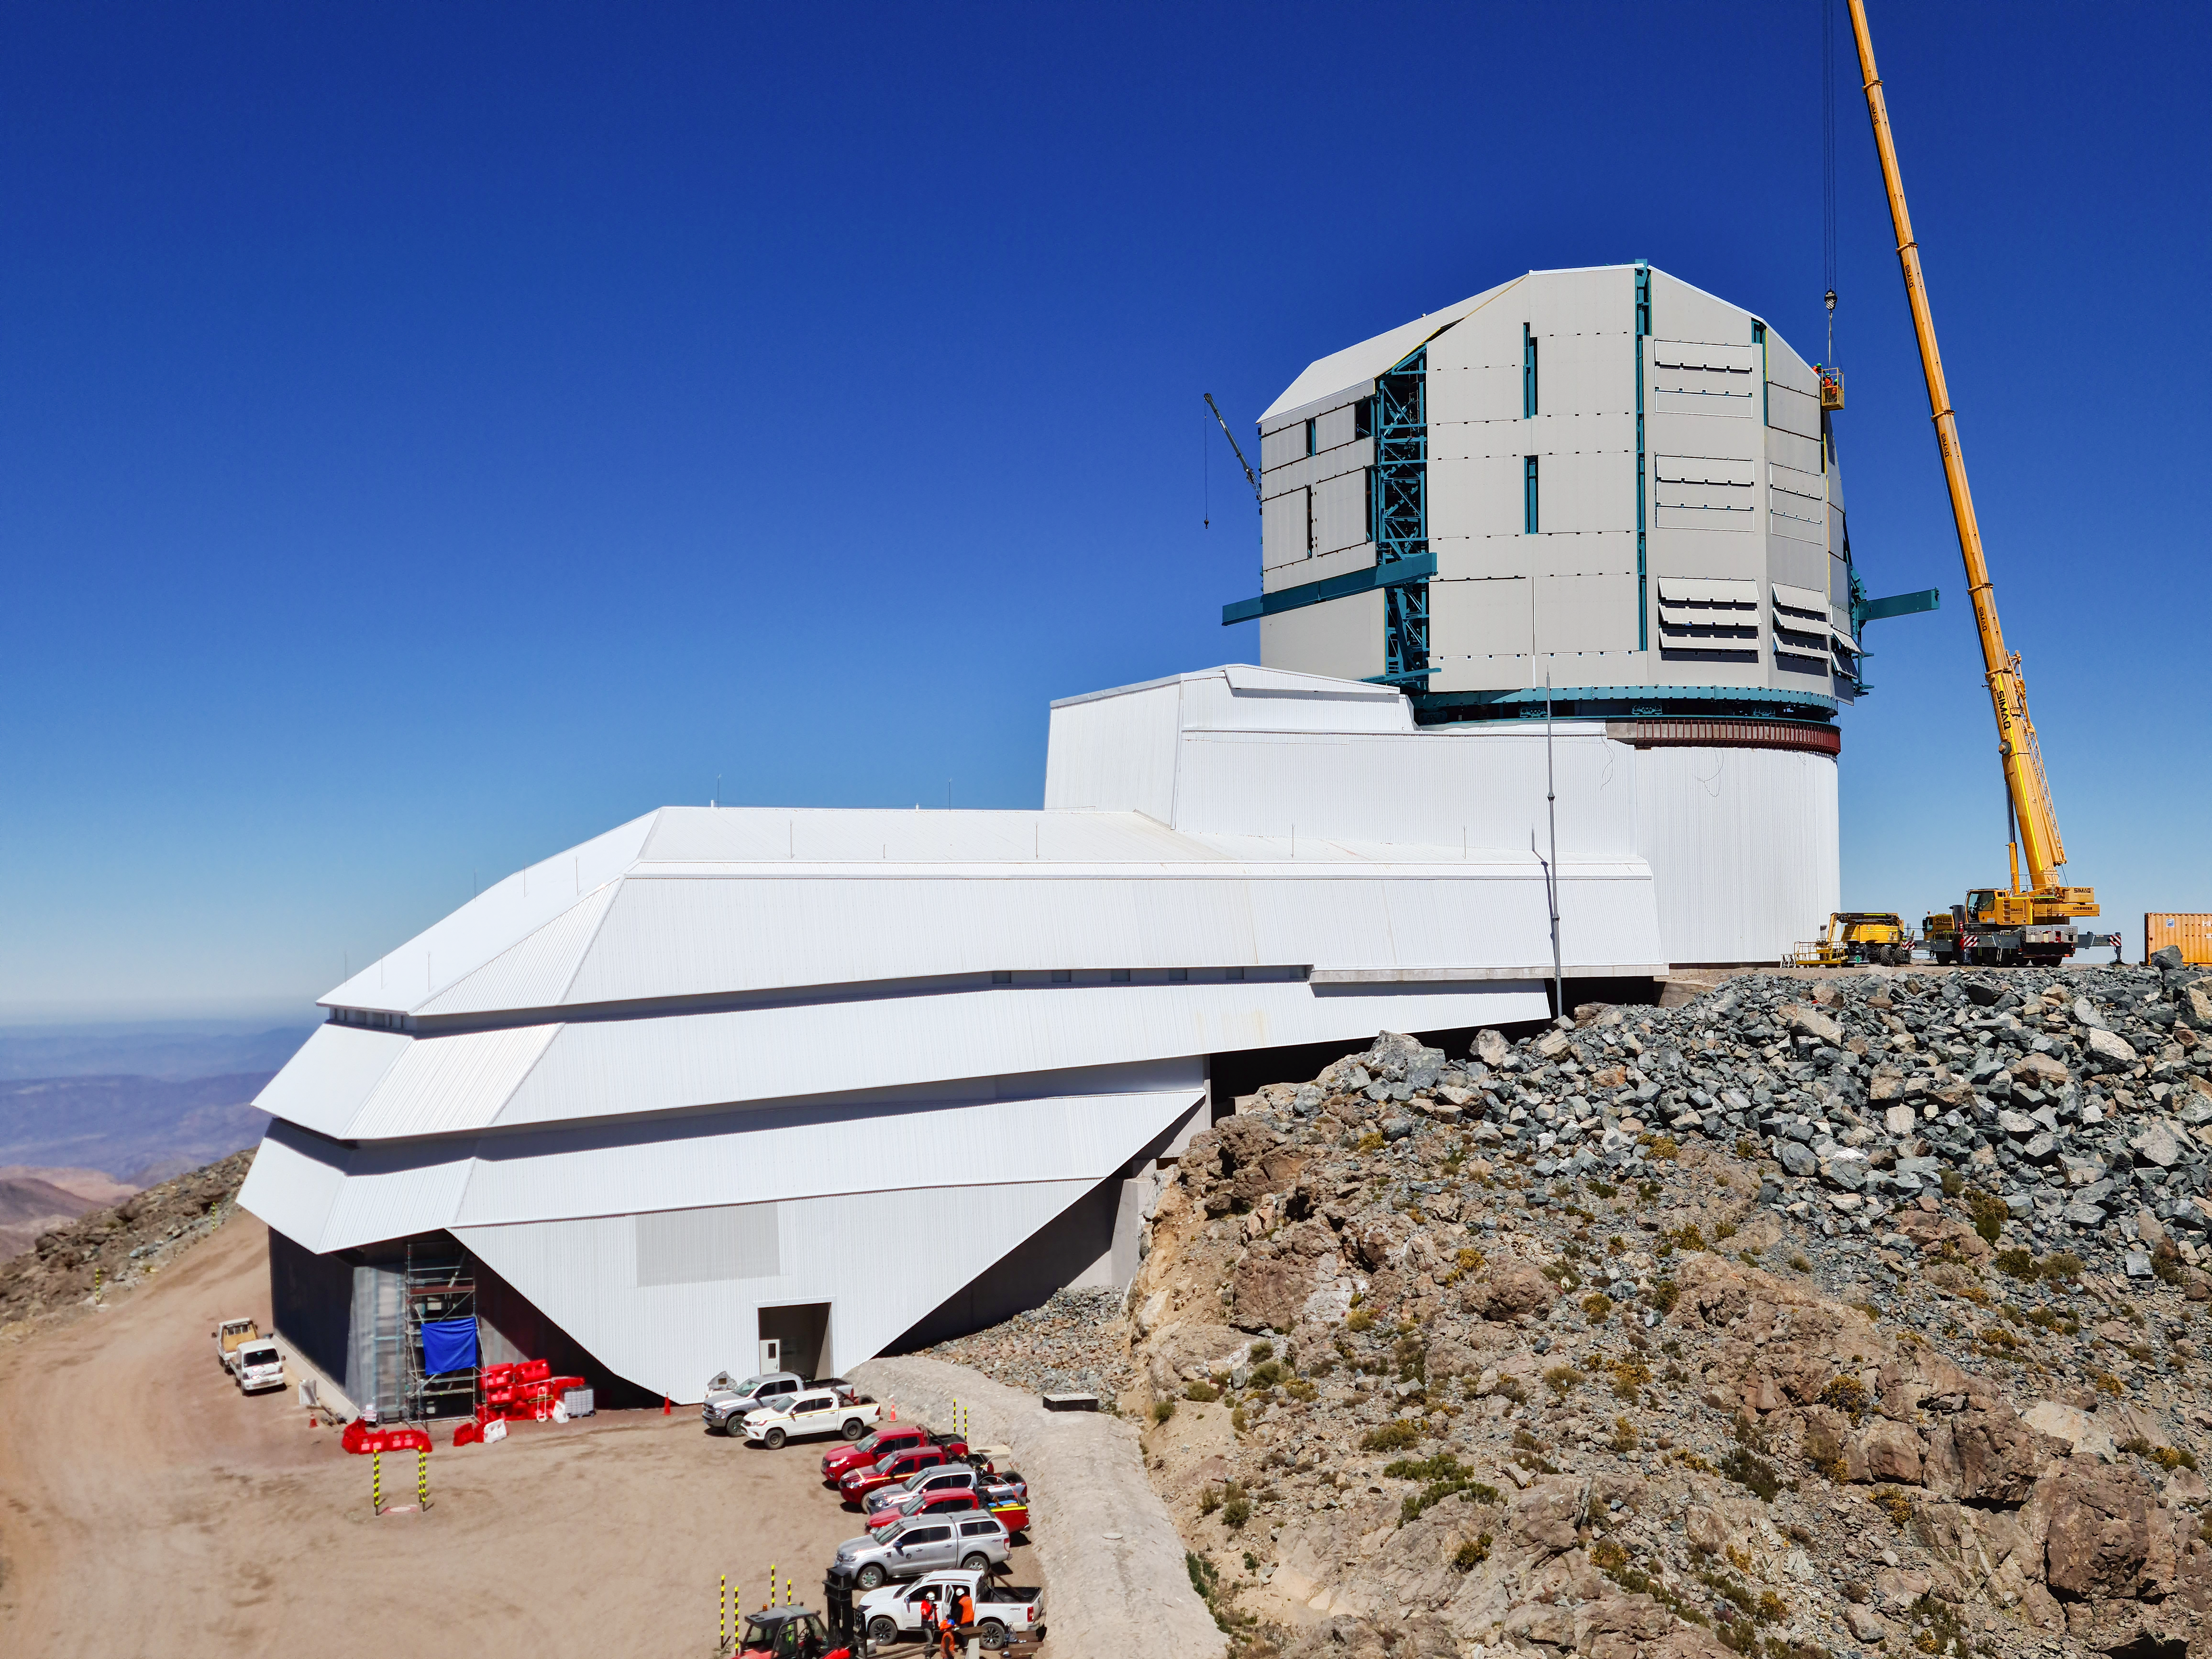

Rubin Observatory Dome

The contracted team for the dome is now about 20 people who are focused on getting the dome enclosed before the TMA team arrives in January. The dome cladding is going up fast!

Credit: Rubin Obs/NSF/AURA